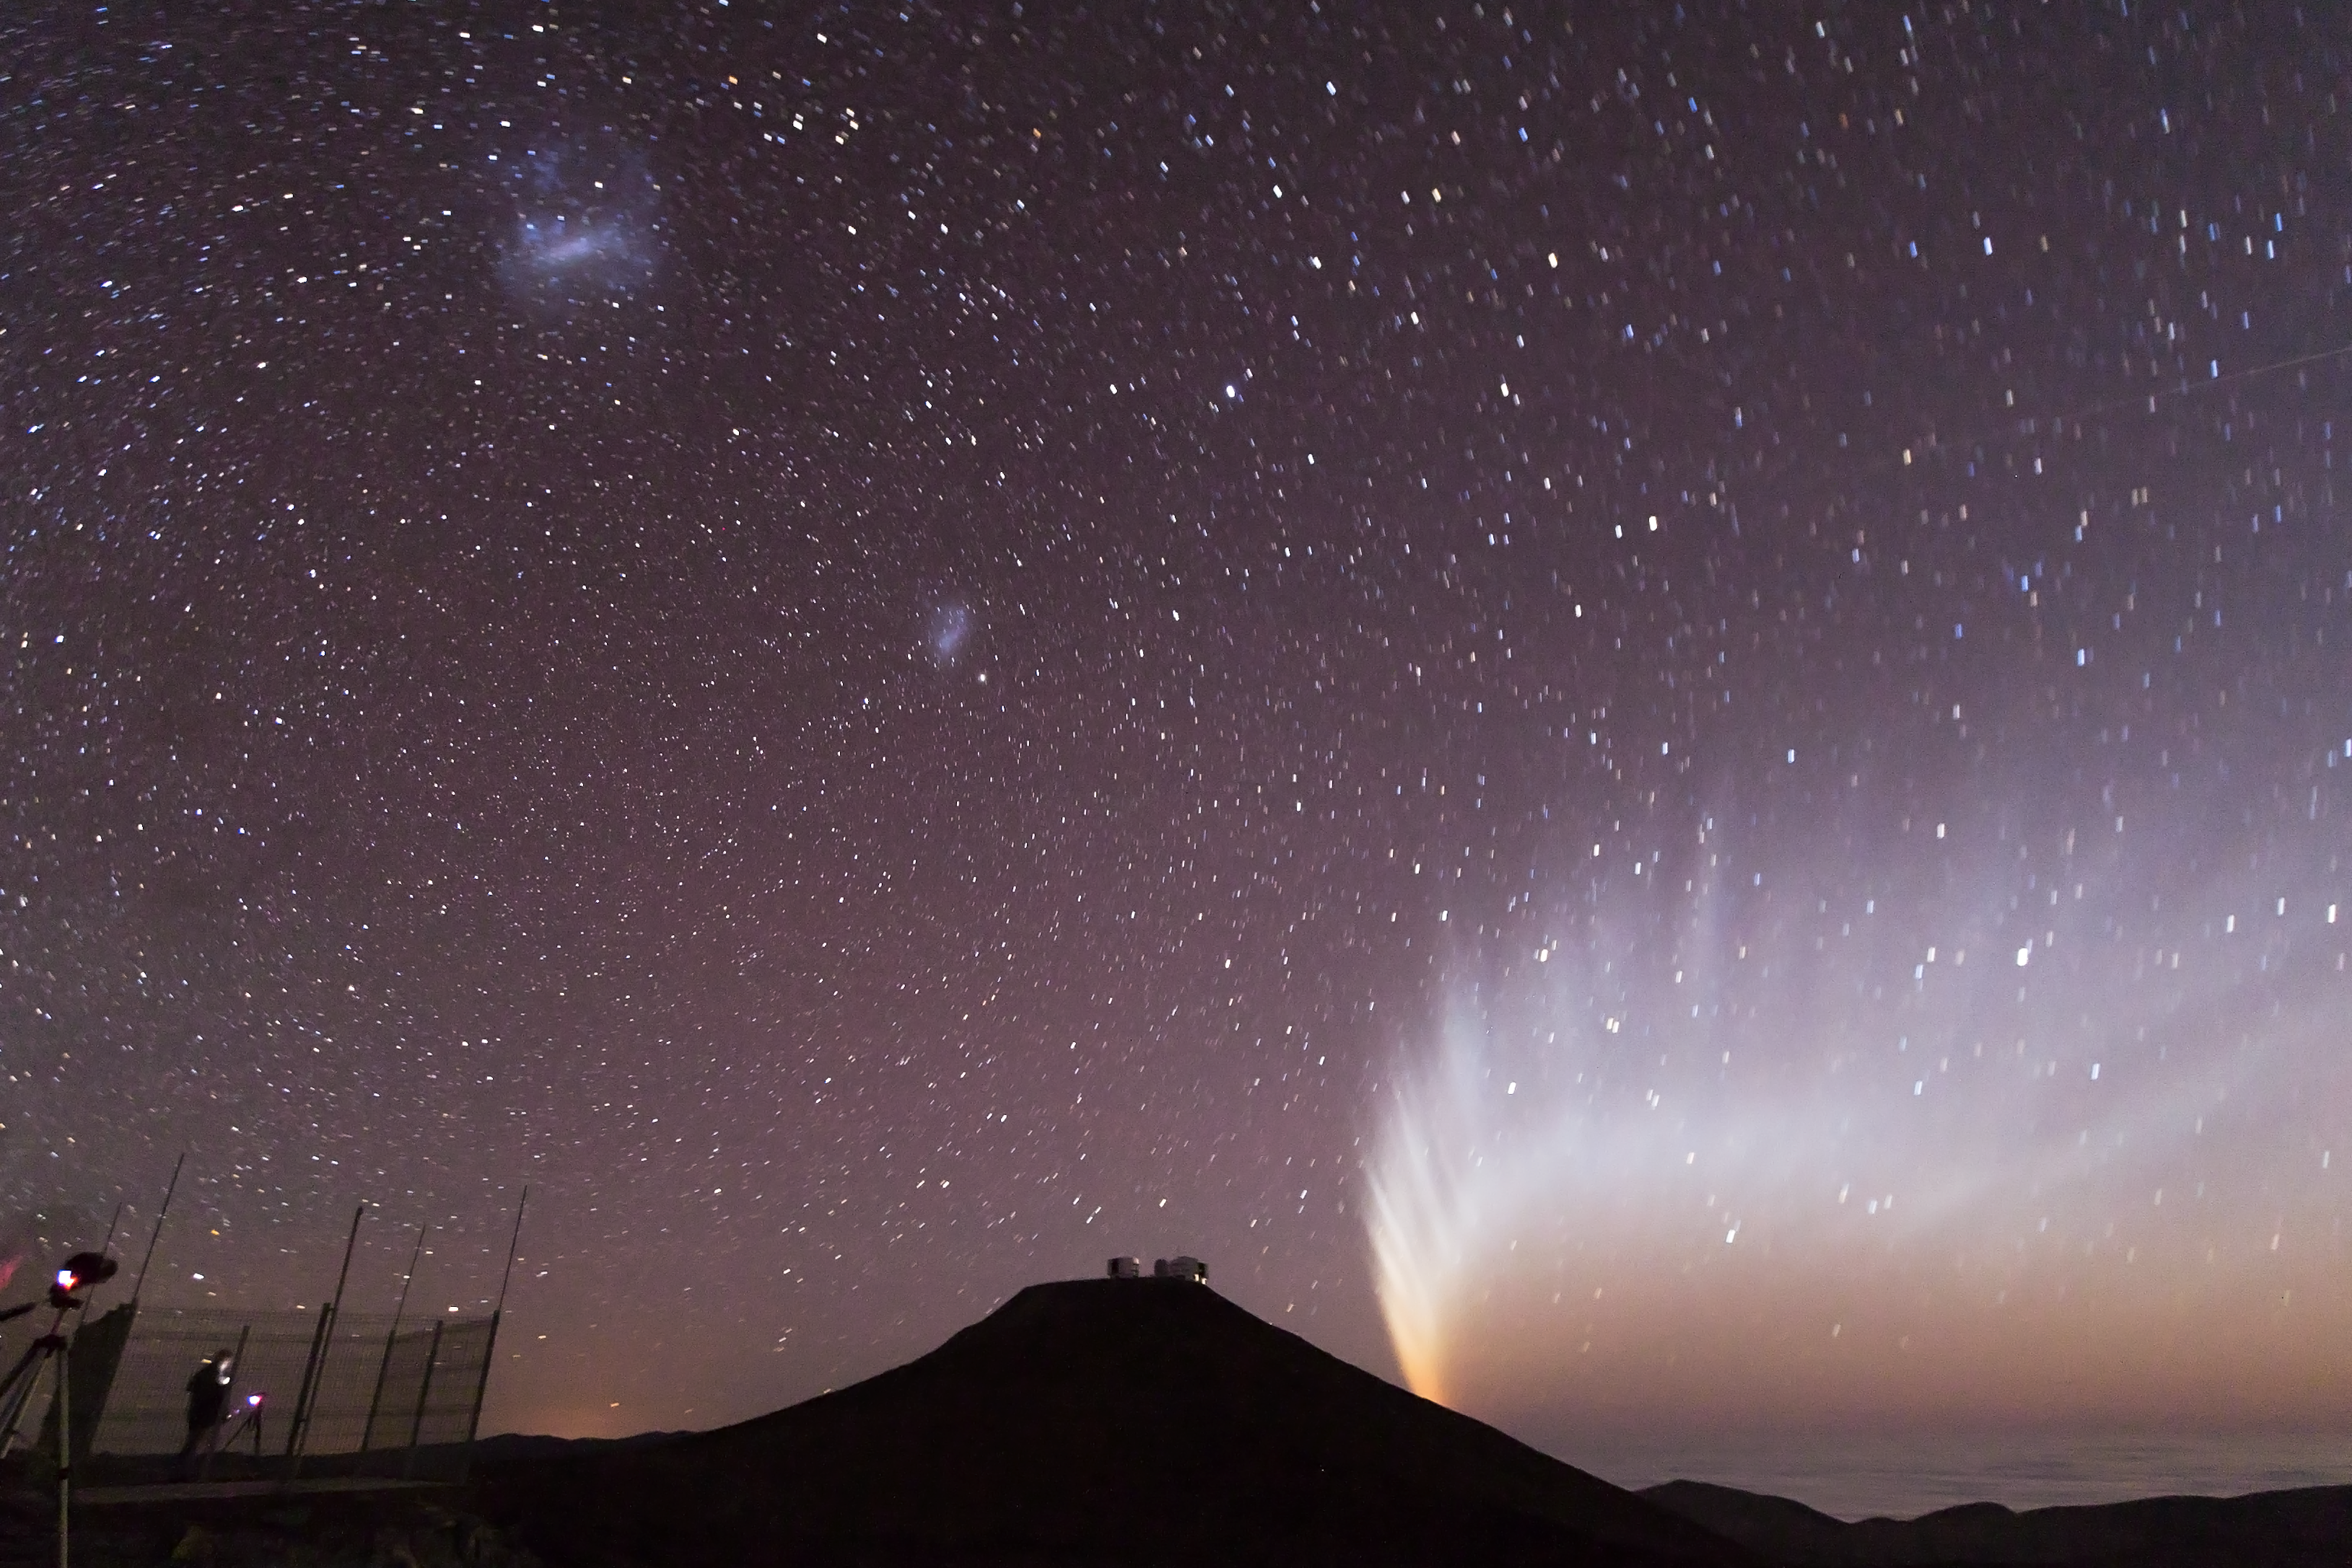

Comet McNaught

Comet McNaught setting behind Mount Paranal, in January 2007. Both Magellanic Clouds are visible on the upper left.

Credit: S. Deiries/ESO